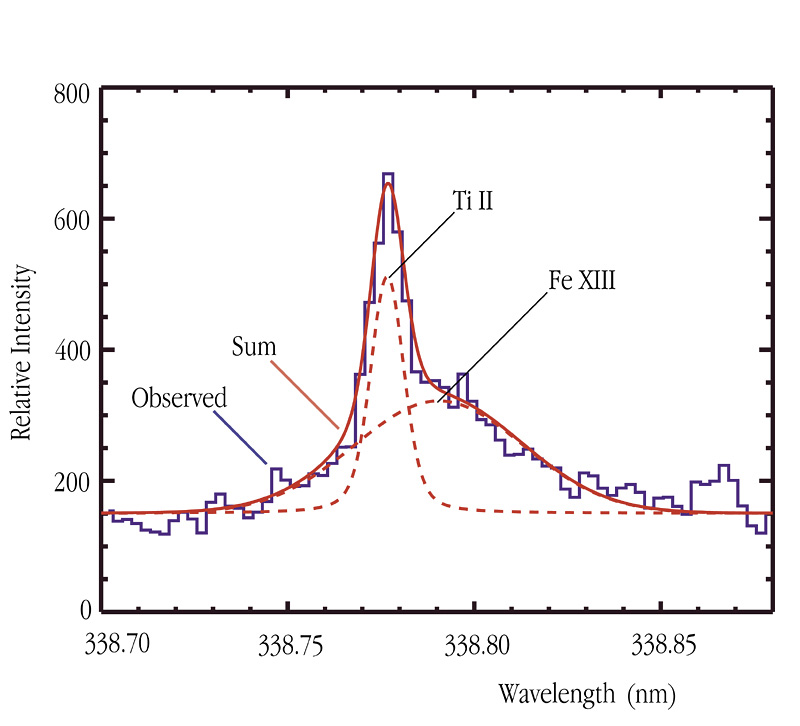

Coronal Fe XIII emission line in CN Leonis

This chart represents a "decomposition" of an emission line at wavelength 3388.1 Ångstrom (338.81 nm) into two components. The observed spectral intensity is indicated by the ''step''-curve (in blue). As will be seen, the sum (fully drawn red line) of a strong and narrow line from titanium ions (Ti II) in the stellar chromosphere (dashed, in red) and an underlying, much broader, coronal line from 12 times ionised iron (Fe XIII; dashed, in red, slightly to the right of the titanium line) fits the observed spectral intensity curve perfectly.

Credit: ESO